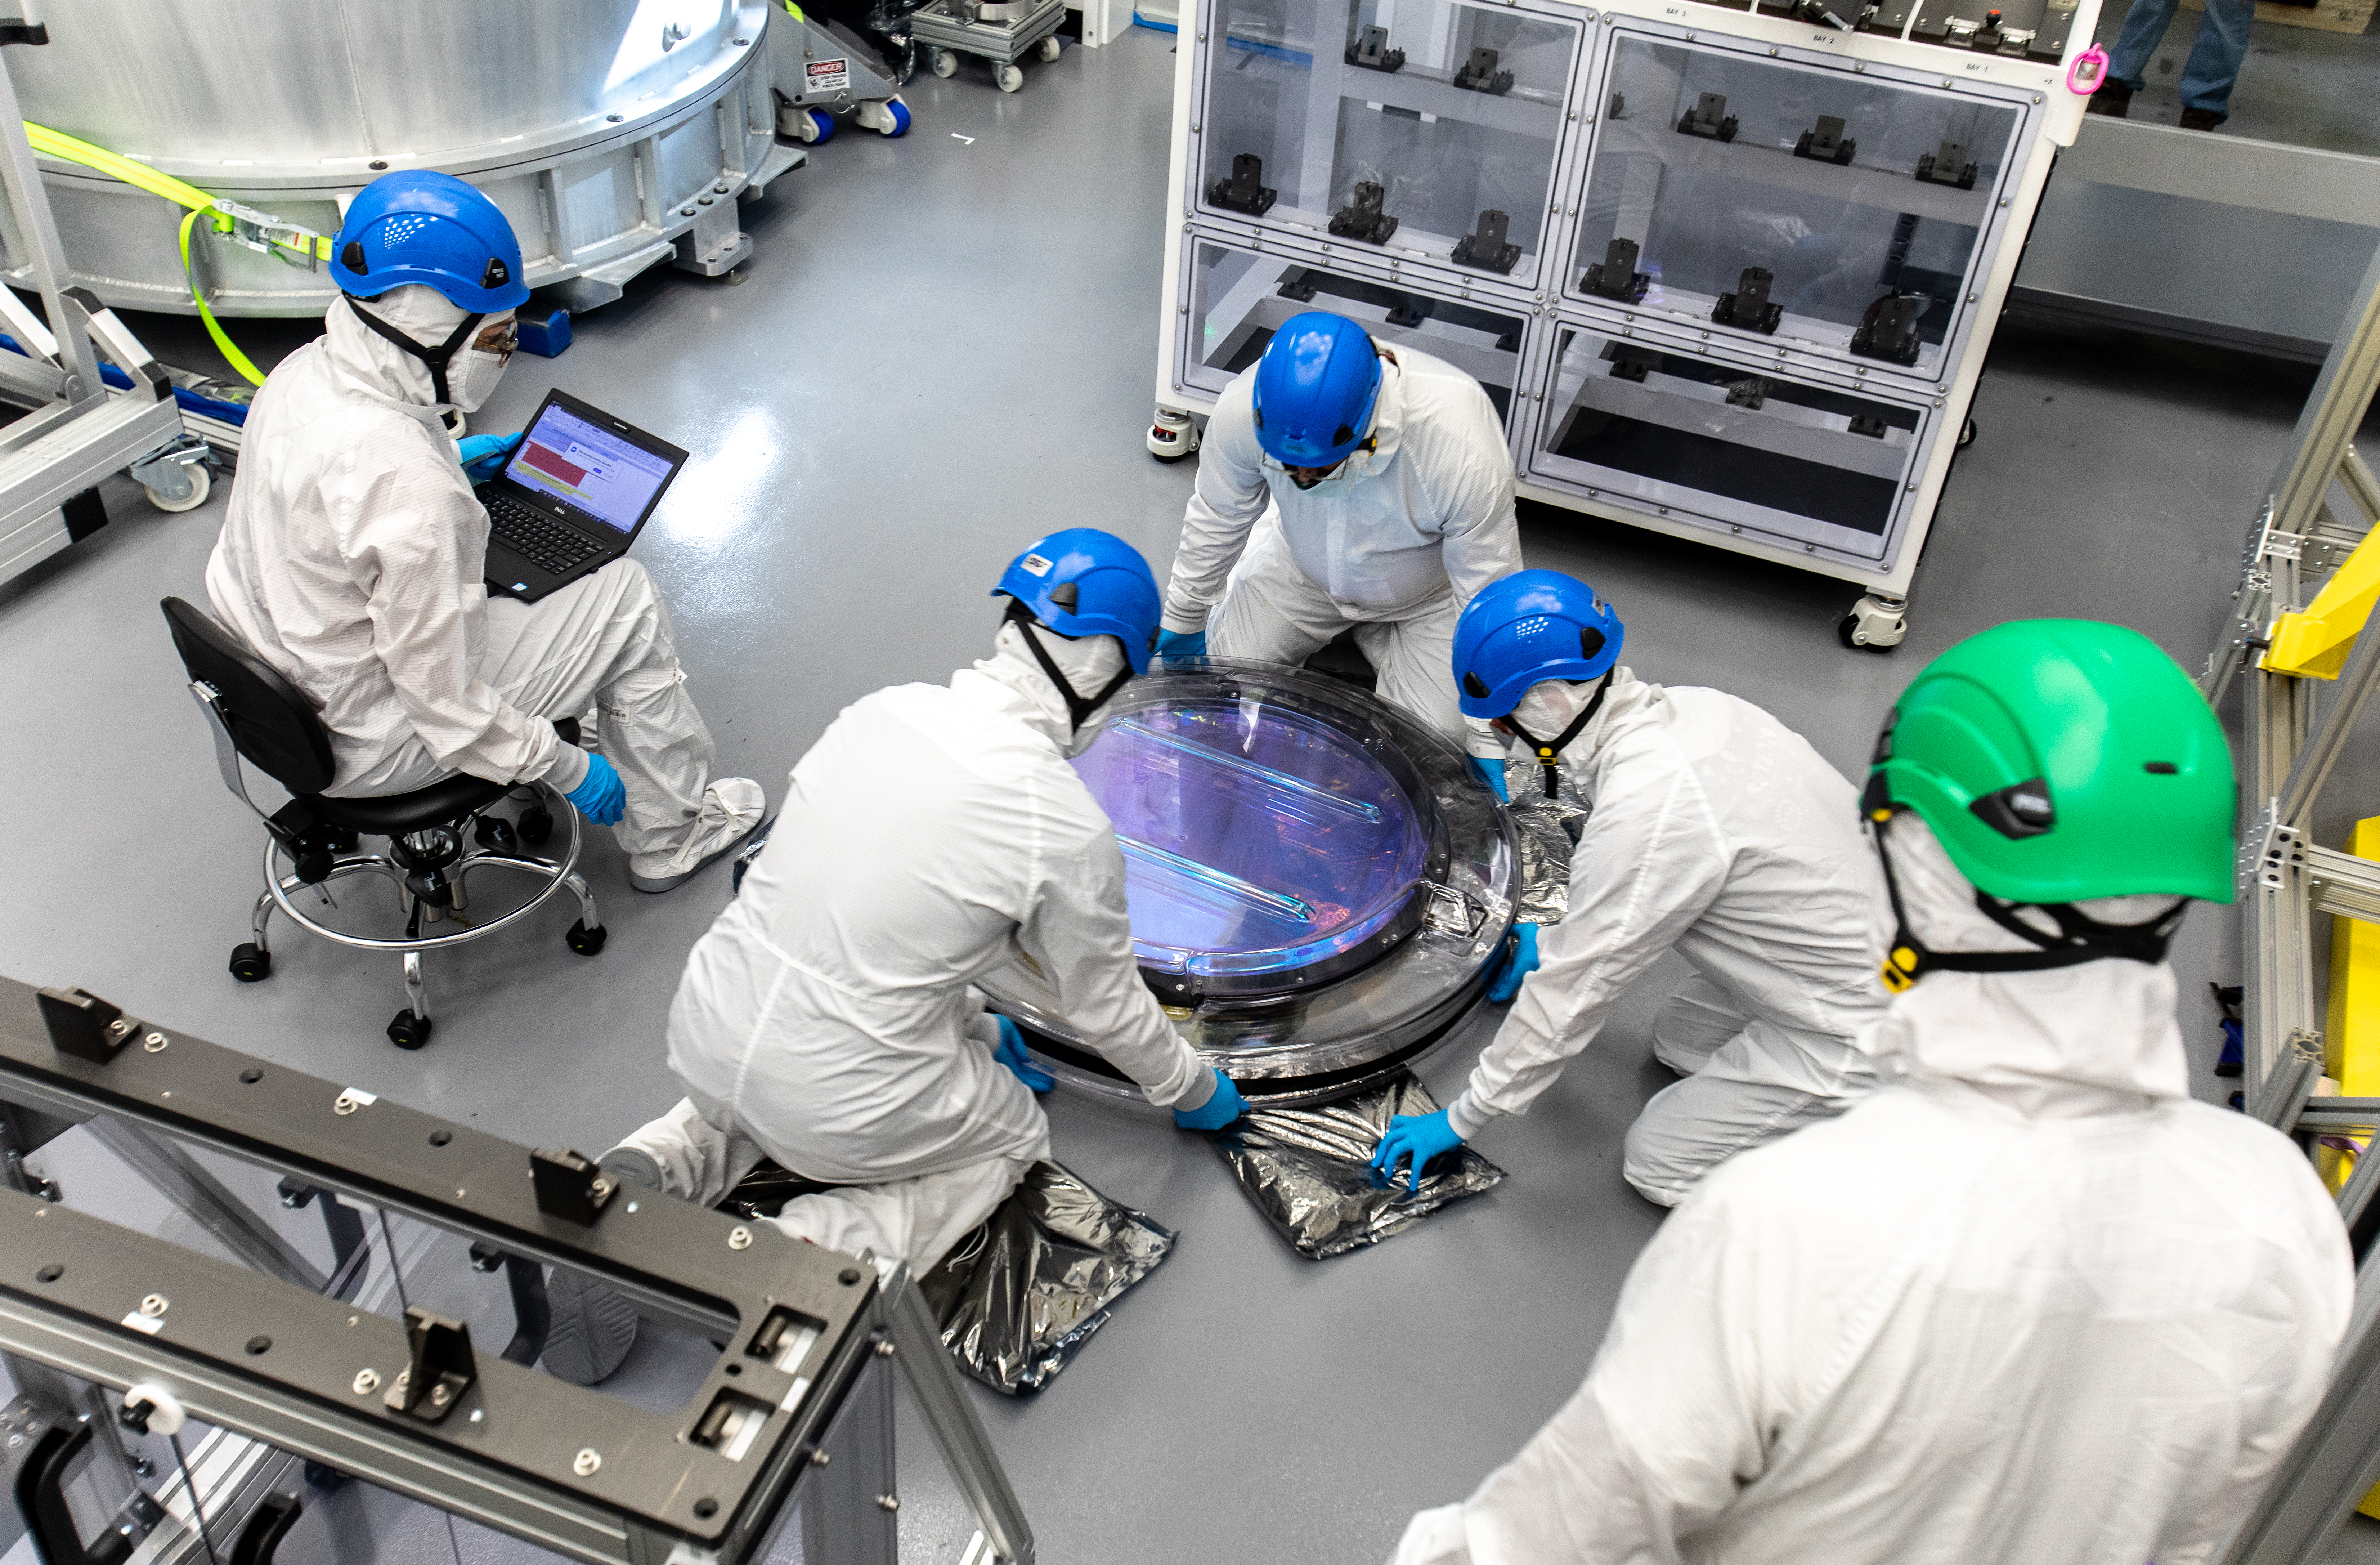

LSST R-Band Optical Filter

SLAC's LSST team carefully unpack, examine, test and store the r-band filter, the first of six optic filters that will be part of the completed LSST Camera.

Credit: Jacqueline Ramseyer Orrell/SLAC National Accelerator Laboratory